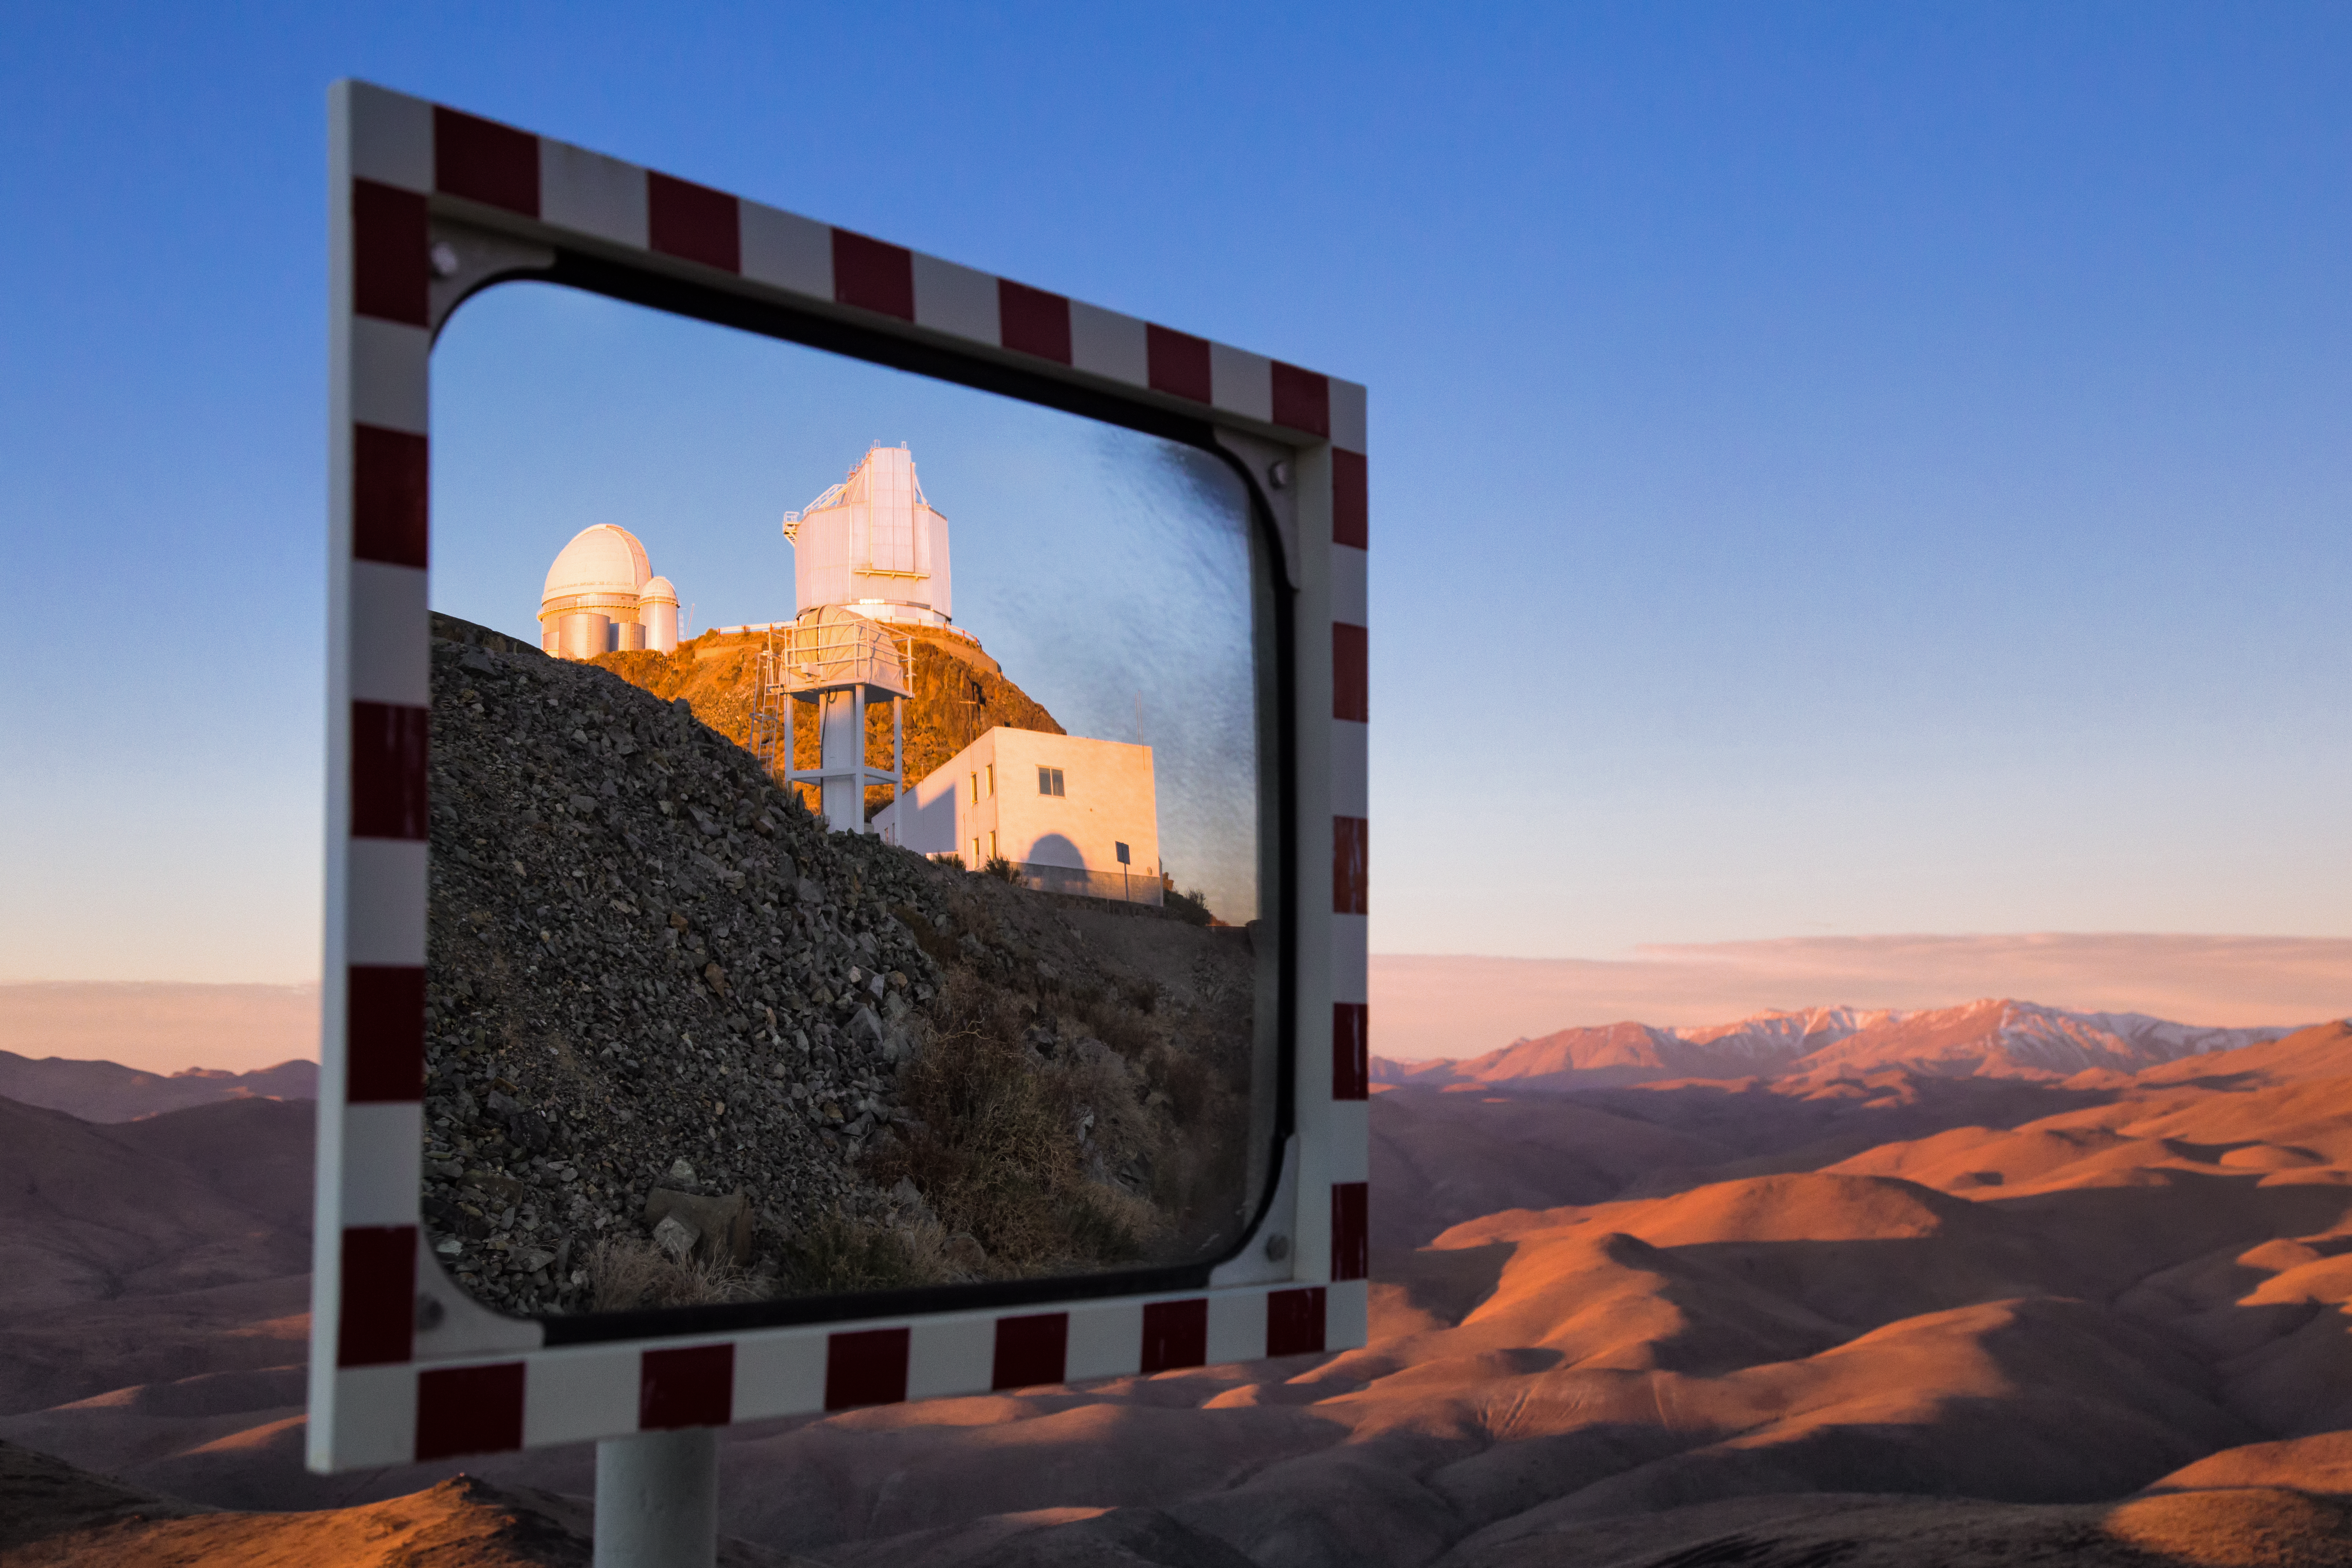

Some perspective on La Silla

This cleverly-composed image is taken on the road that circles ESO's La Silla Observatory. It features a workshop building in the foreground, the New Technology Telescope to the right, and the ESO 3.6-metre telescope to the left.

Credit: L. Zychova/ESO